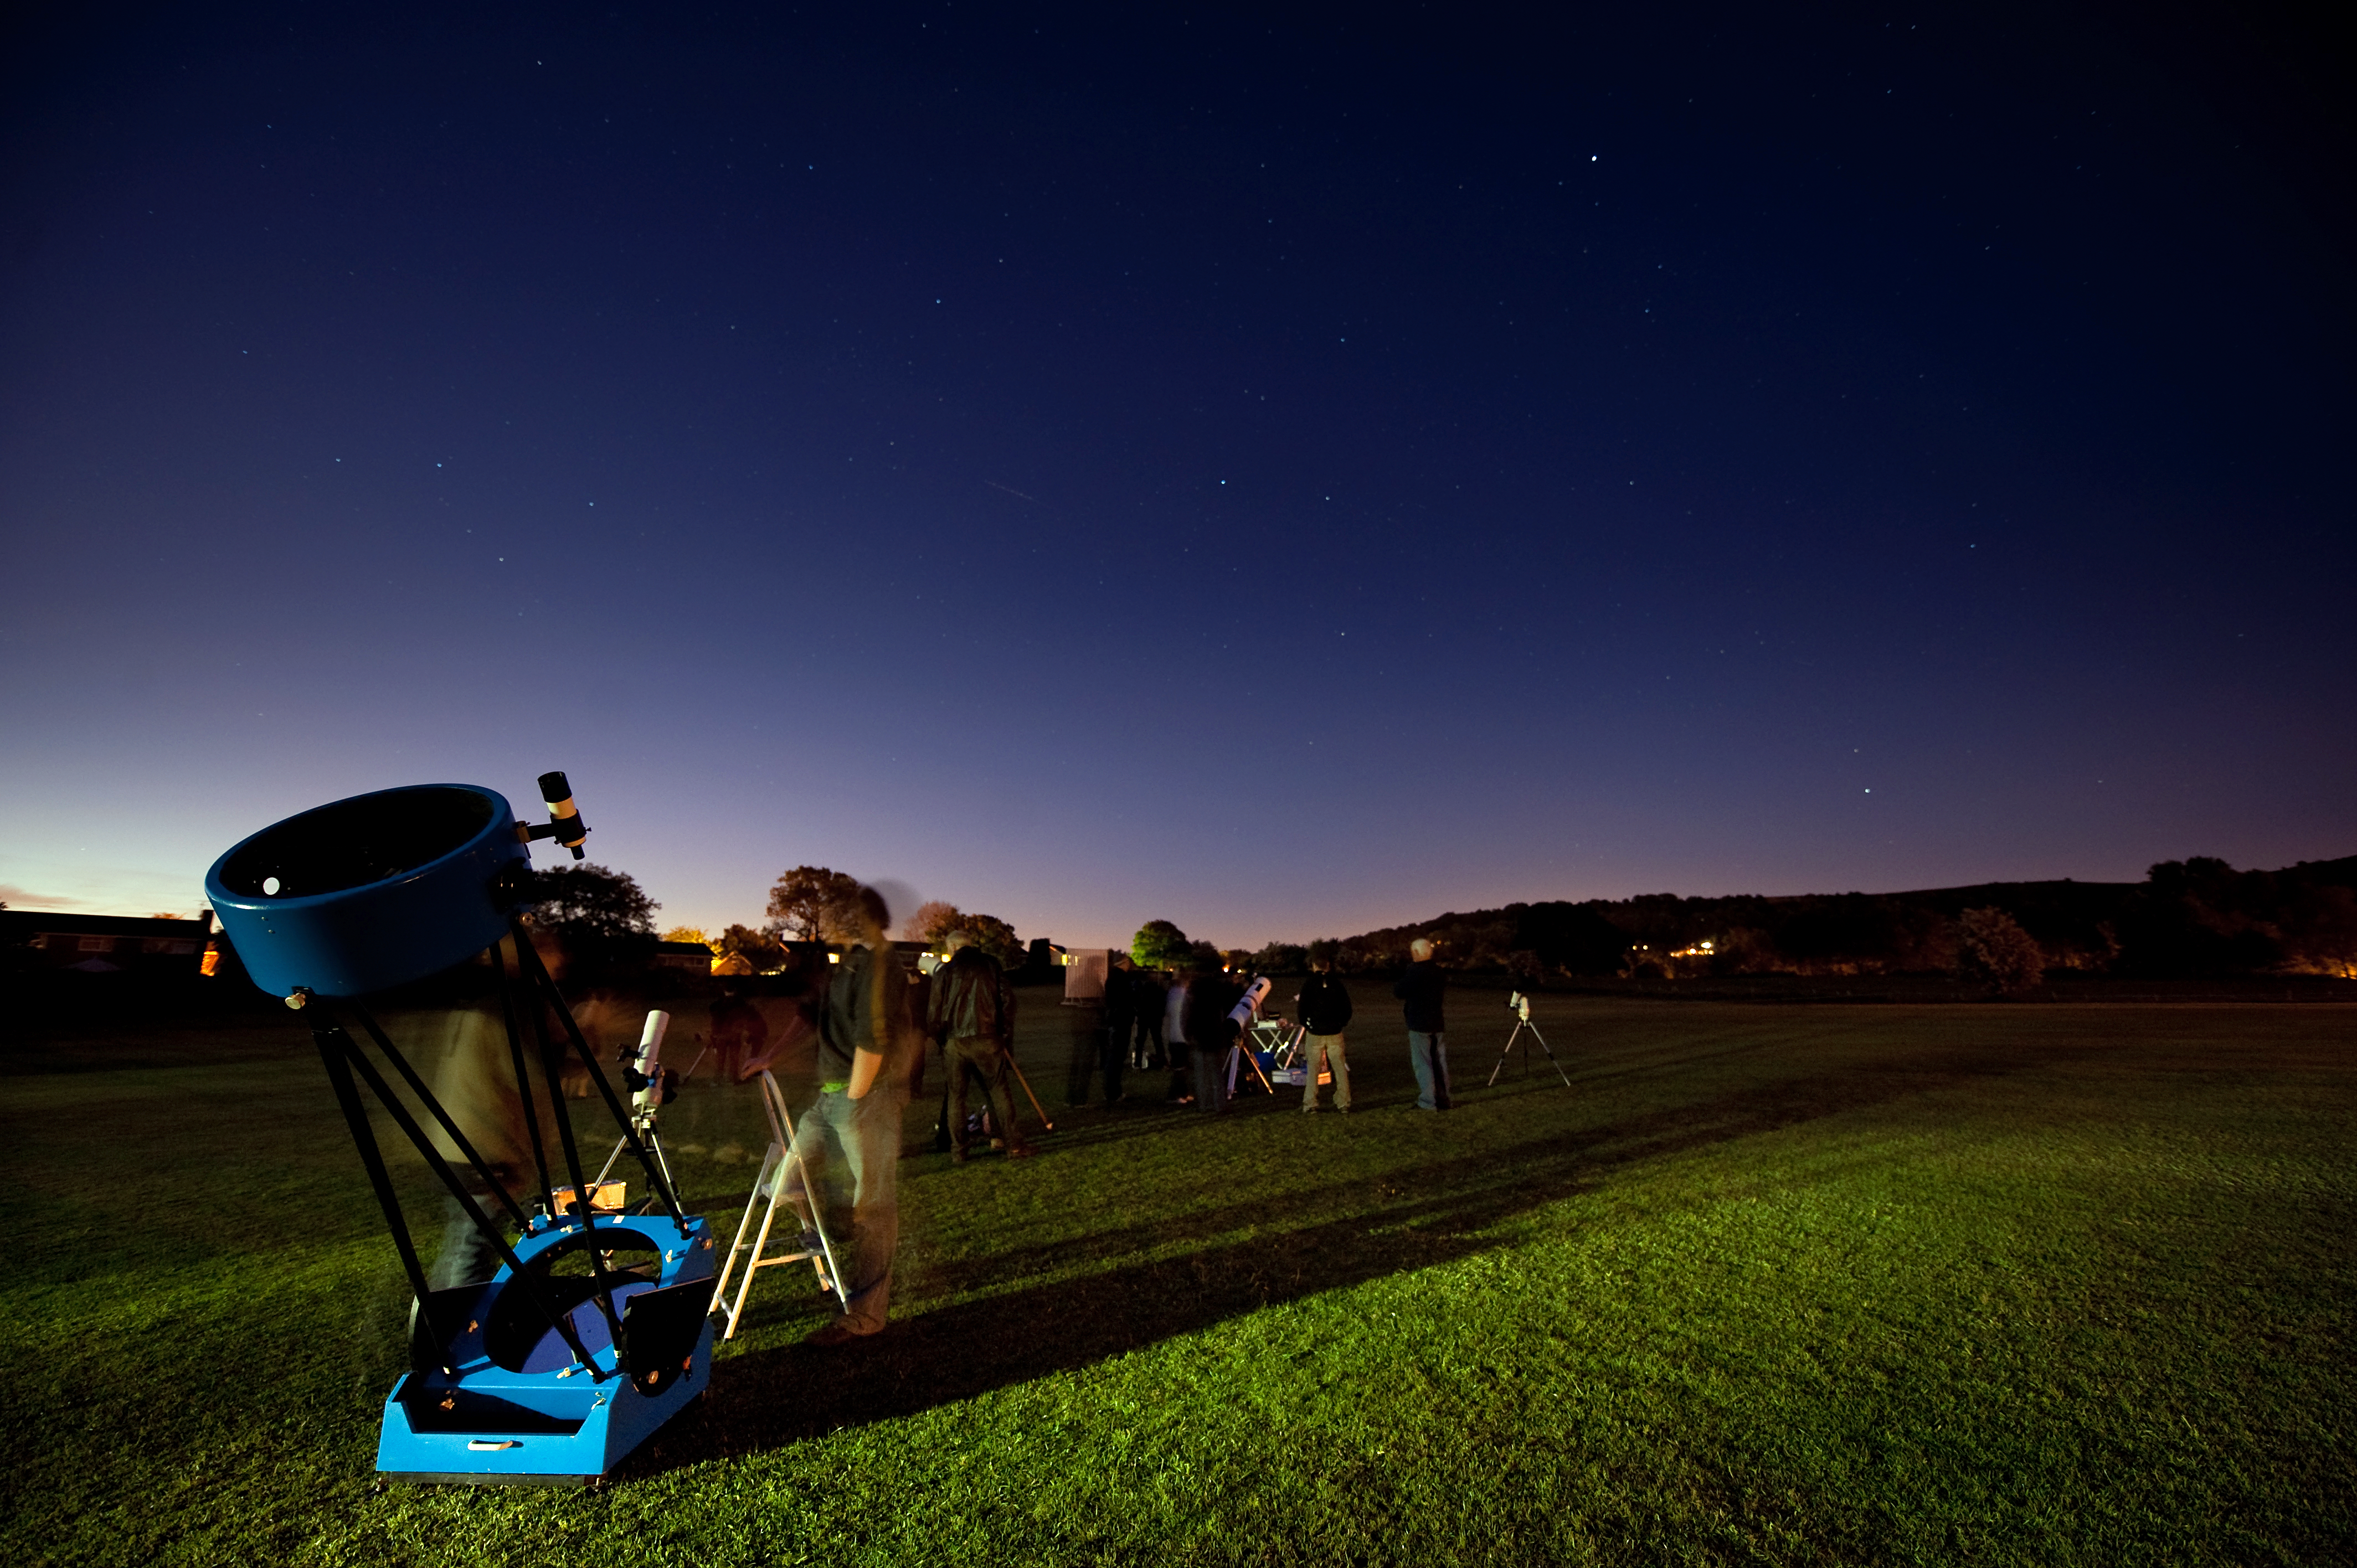

Galilean Nights will see countless people looking up at the skies

With more than 1000 public observing events taking place all around the world, such as this in Macclesfield, England, Galilean Nights will see countless of people looking up at the skies during 22-24 October 2009.

Credit: A. Huggett/IYA2009